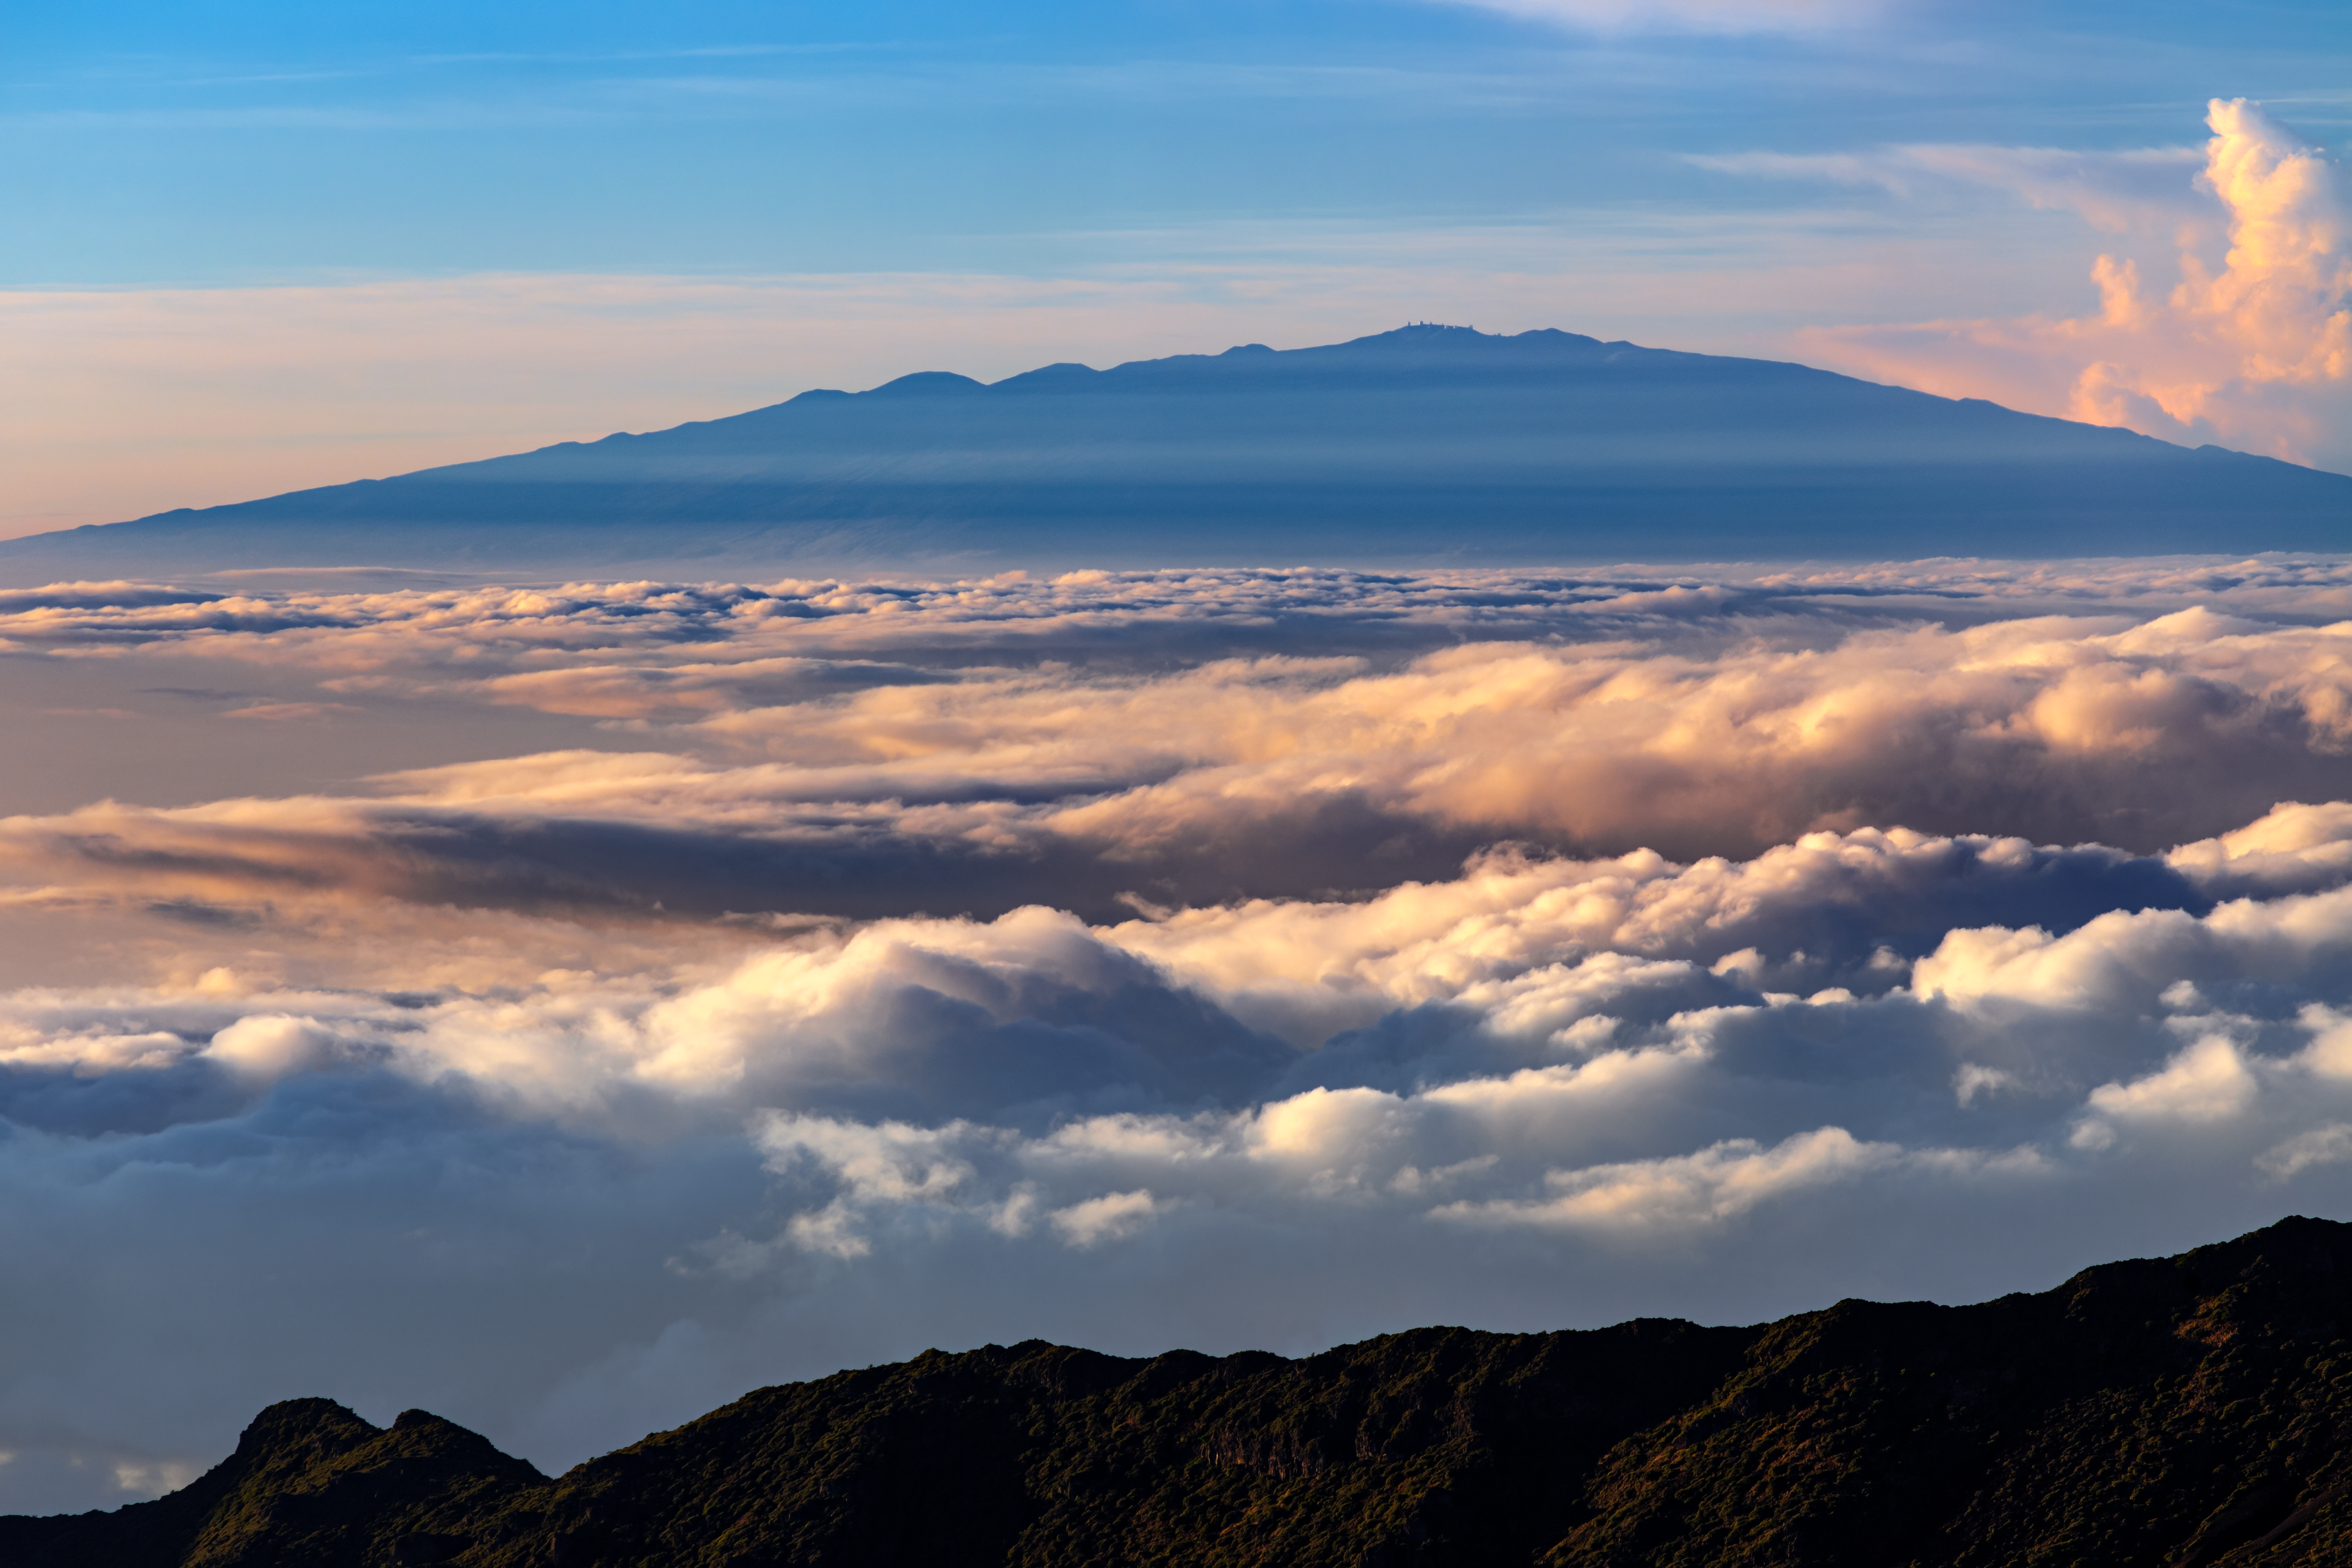

A Foggy Day in Hawai'i

Maunakea is visible in the background of this shot, with much of the closer to sea level terrain of Hawai'i covered in clouds and fog.

Credit: International Gemini Observatory/NOIRLab/NSF/AURA/B. Tafreshi